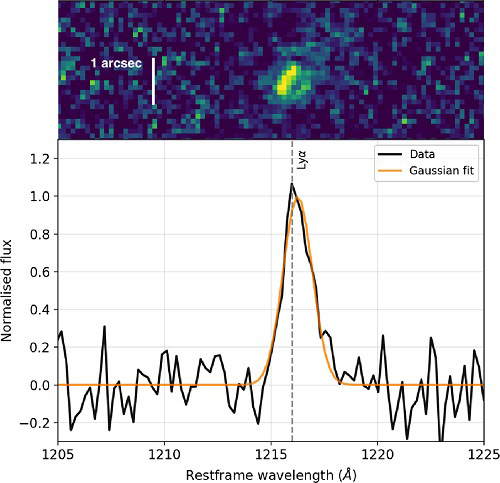

Gemini Confirms the Most Distant Radio Galaxy

Top: Two-dimensional GMOS spectrum of the strong emission line observed in the radio galaxy TGSS J1530+1049. The size of the emission region is a bit less than one arcsec. Bottom: One-dimensional profile of the observed emission line. The asymmetry indicates that the line is Lyman-α at redshift of z = 5.72, making TGSS J1530+1049 the most distant radio galaxy known to date.

Credit: International Gemini Observatory/NOIRLab/NSF/AURA